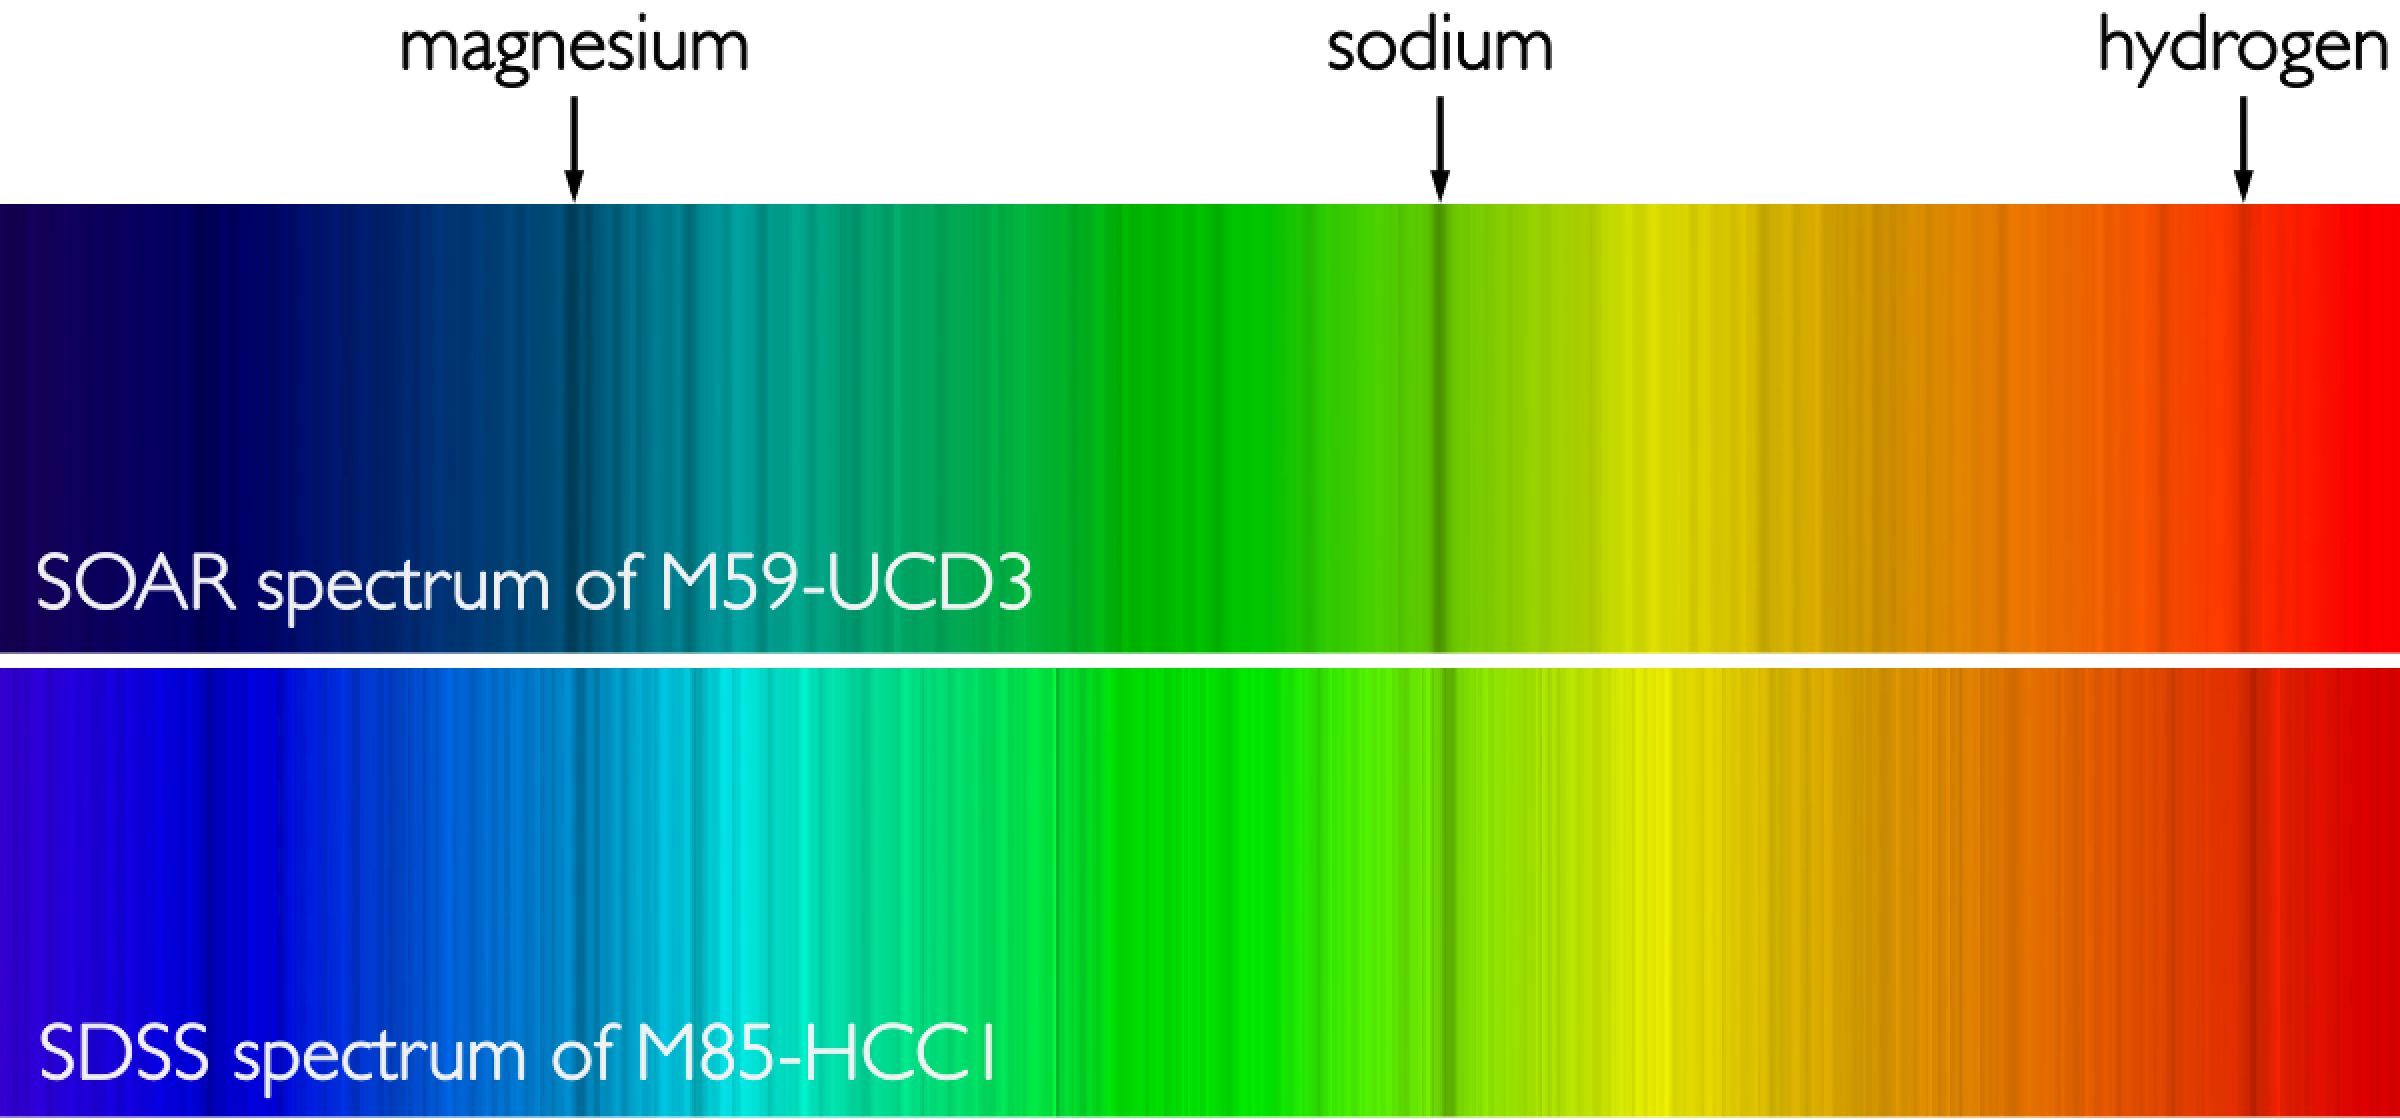

Hiding in Plain Sight: Undergraduates Discover the Densest Galaxies Known

Reconstructed spectrum of light from the ultracompact galaxies M59-UCD3, as seen by the SOAR telescope (top) and M85-HCC1, as seen by the Sloan Digital Sky Survey (bottom). Dark bands are the fingerprints of atoms and molecules in the atmospheres of the stars in the galaxy. These bands reveal the compositions and ages of the stars as well as the velocities of the galaxies.

Credit: NOIRLab